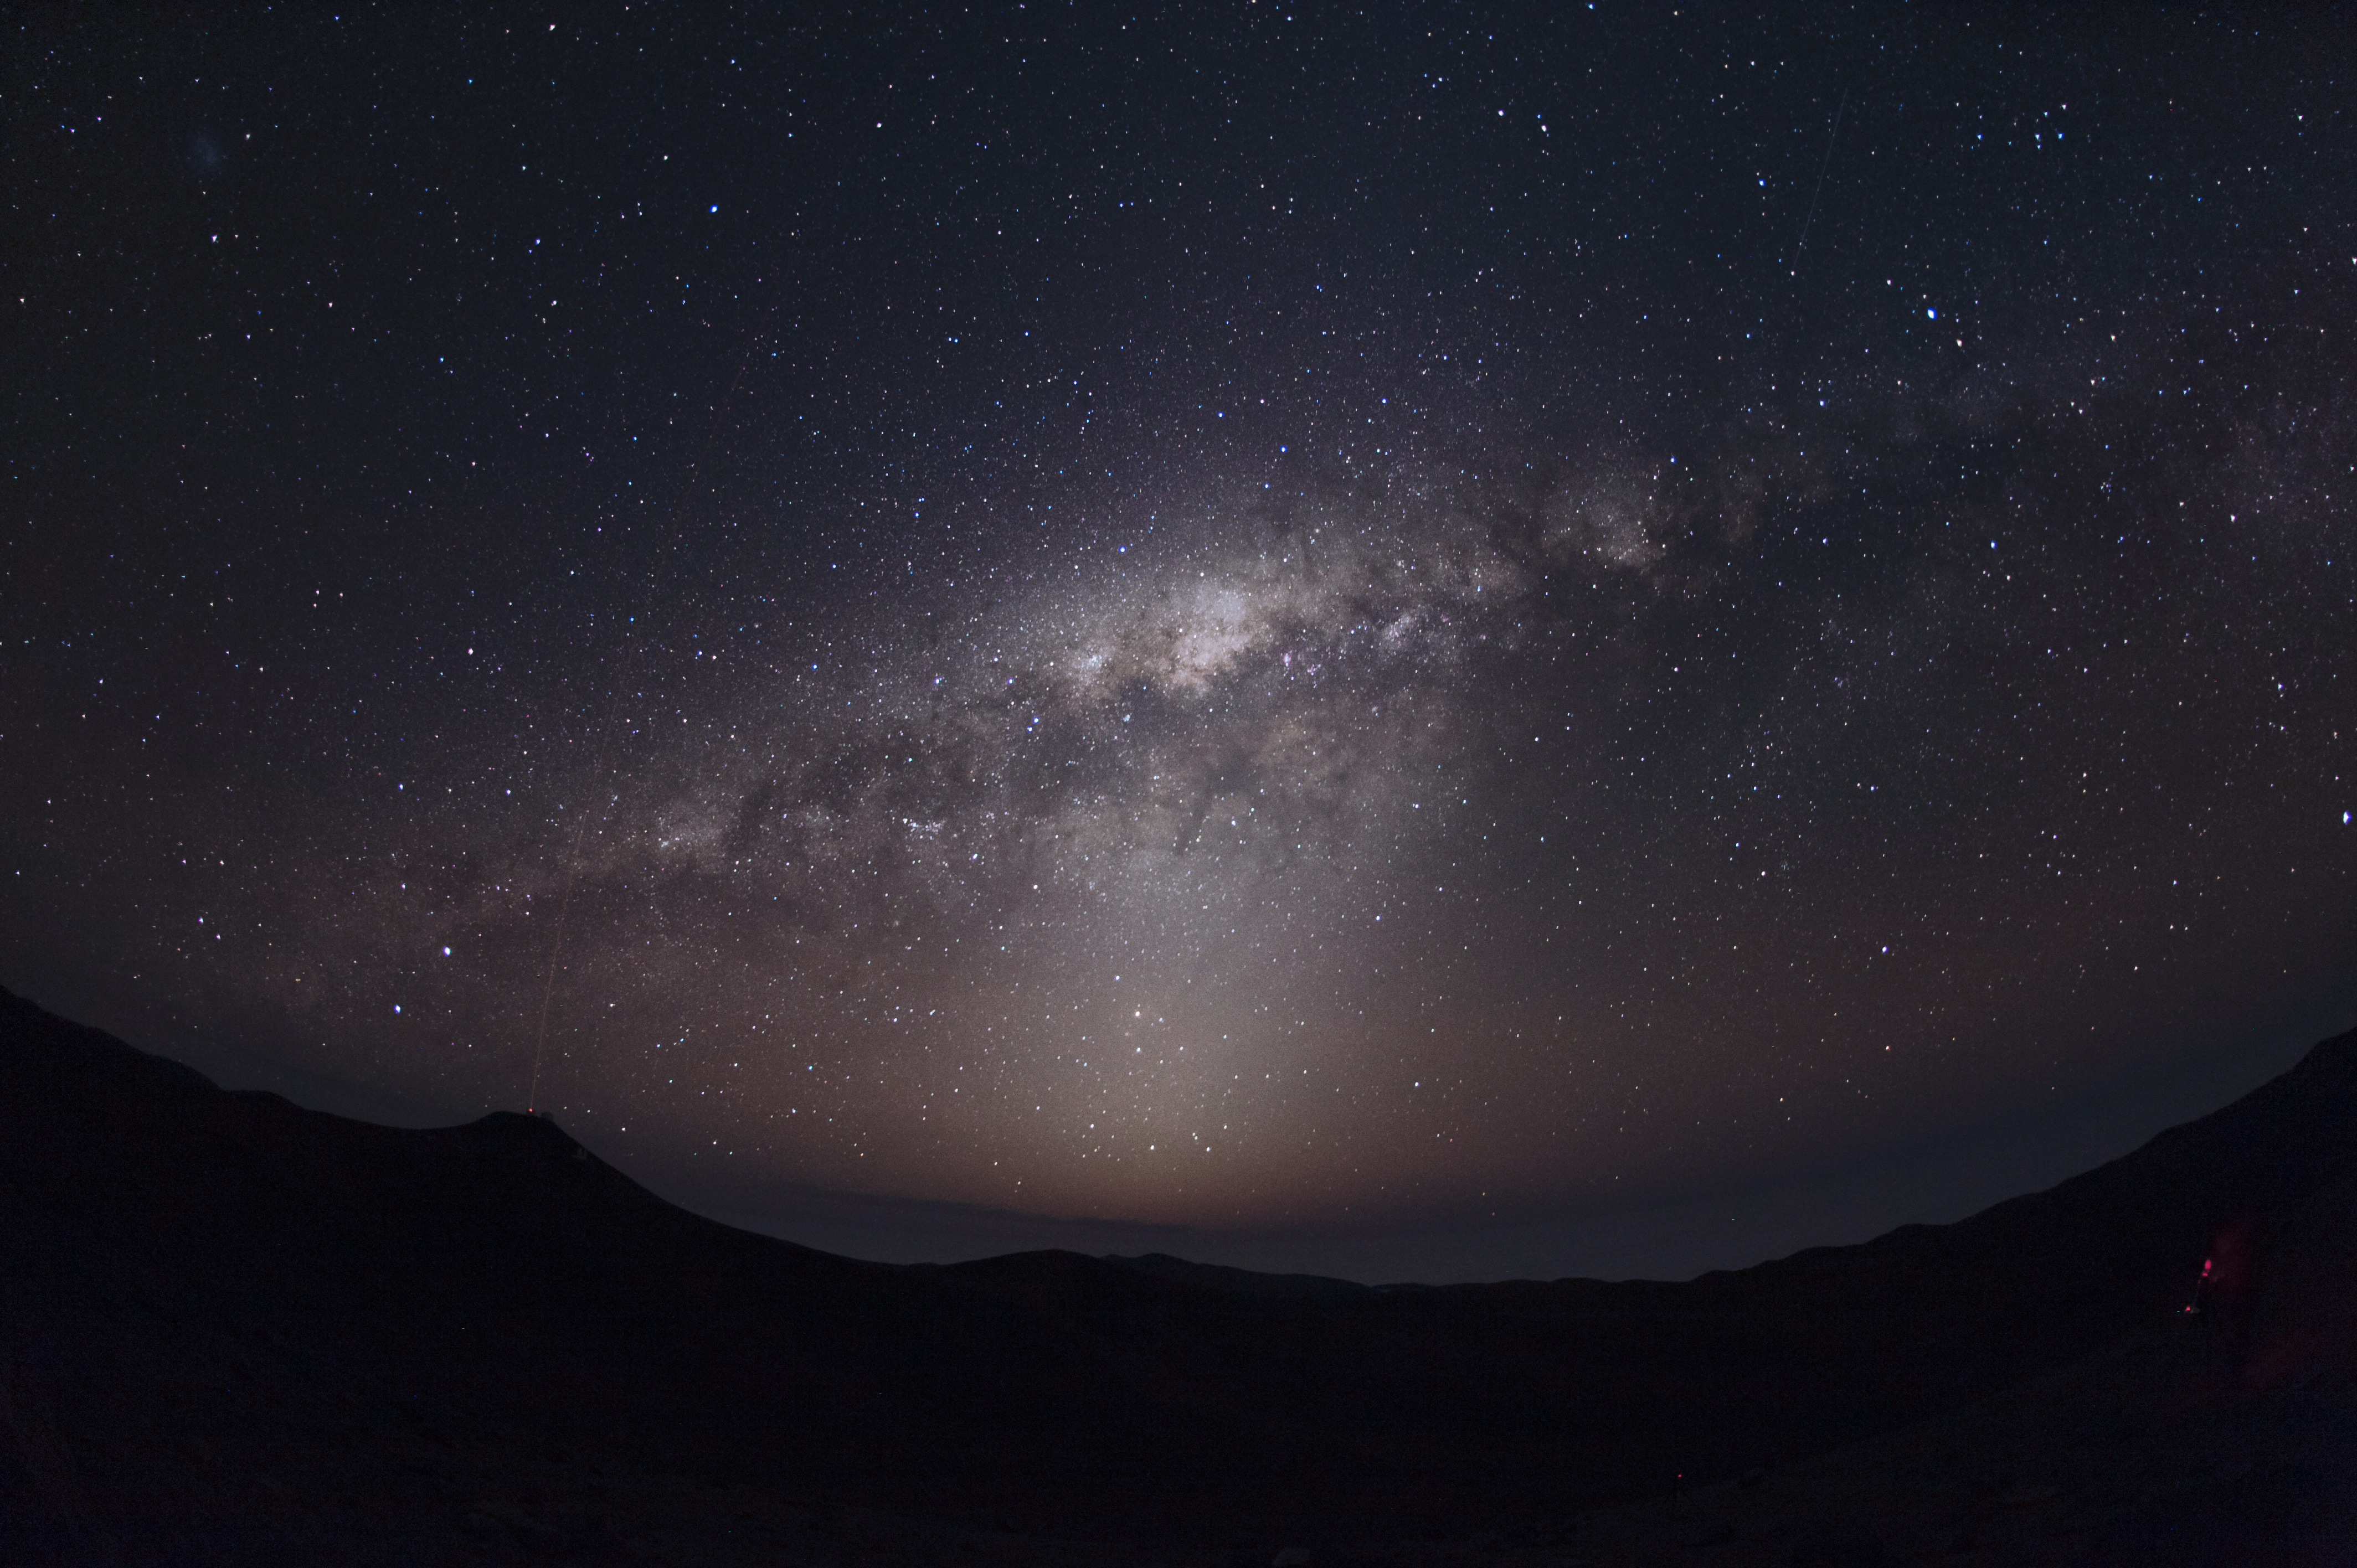

Milky Way stars

Observing conditions at ESO's Paranal Observatory are so good that on the best nights light from the Milky Way casts a shadow. Over Paranal observatory, the Laser Guide Star of the VLT can be faintly seen splitting the night.

Credit: ESO/C. Malin